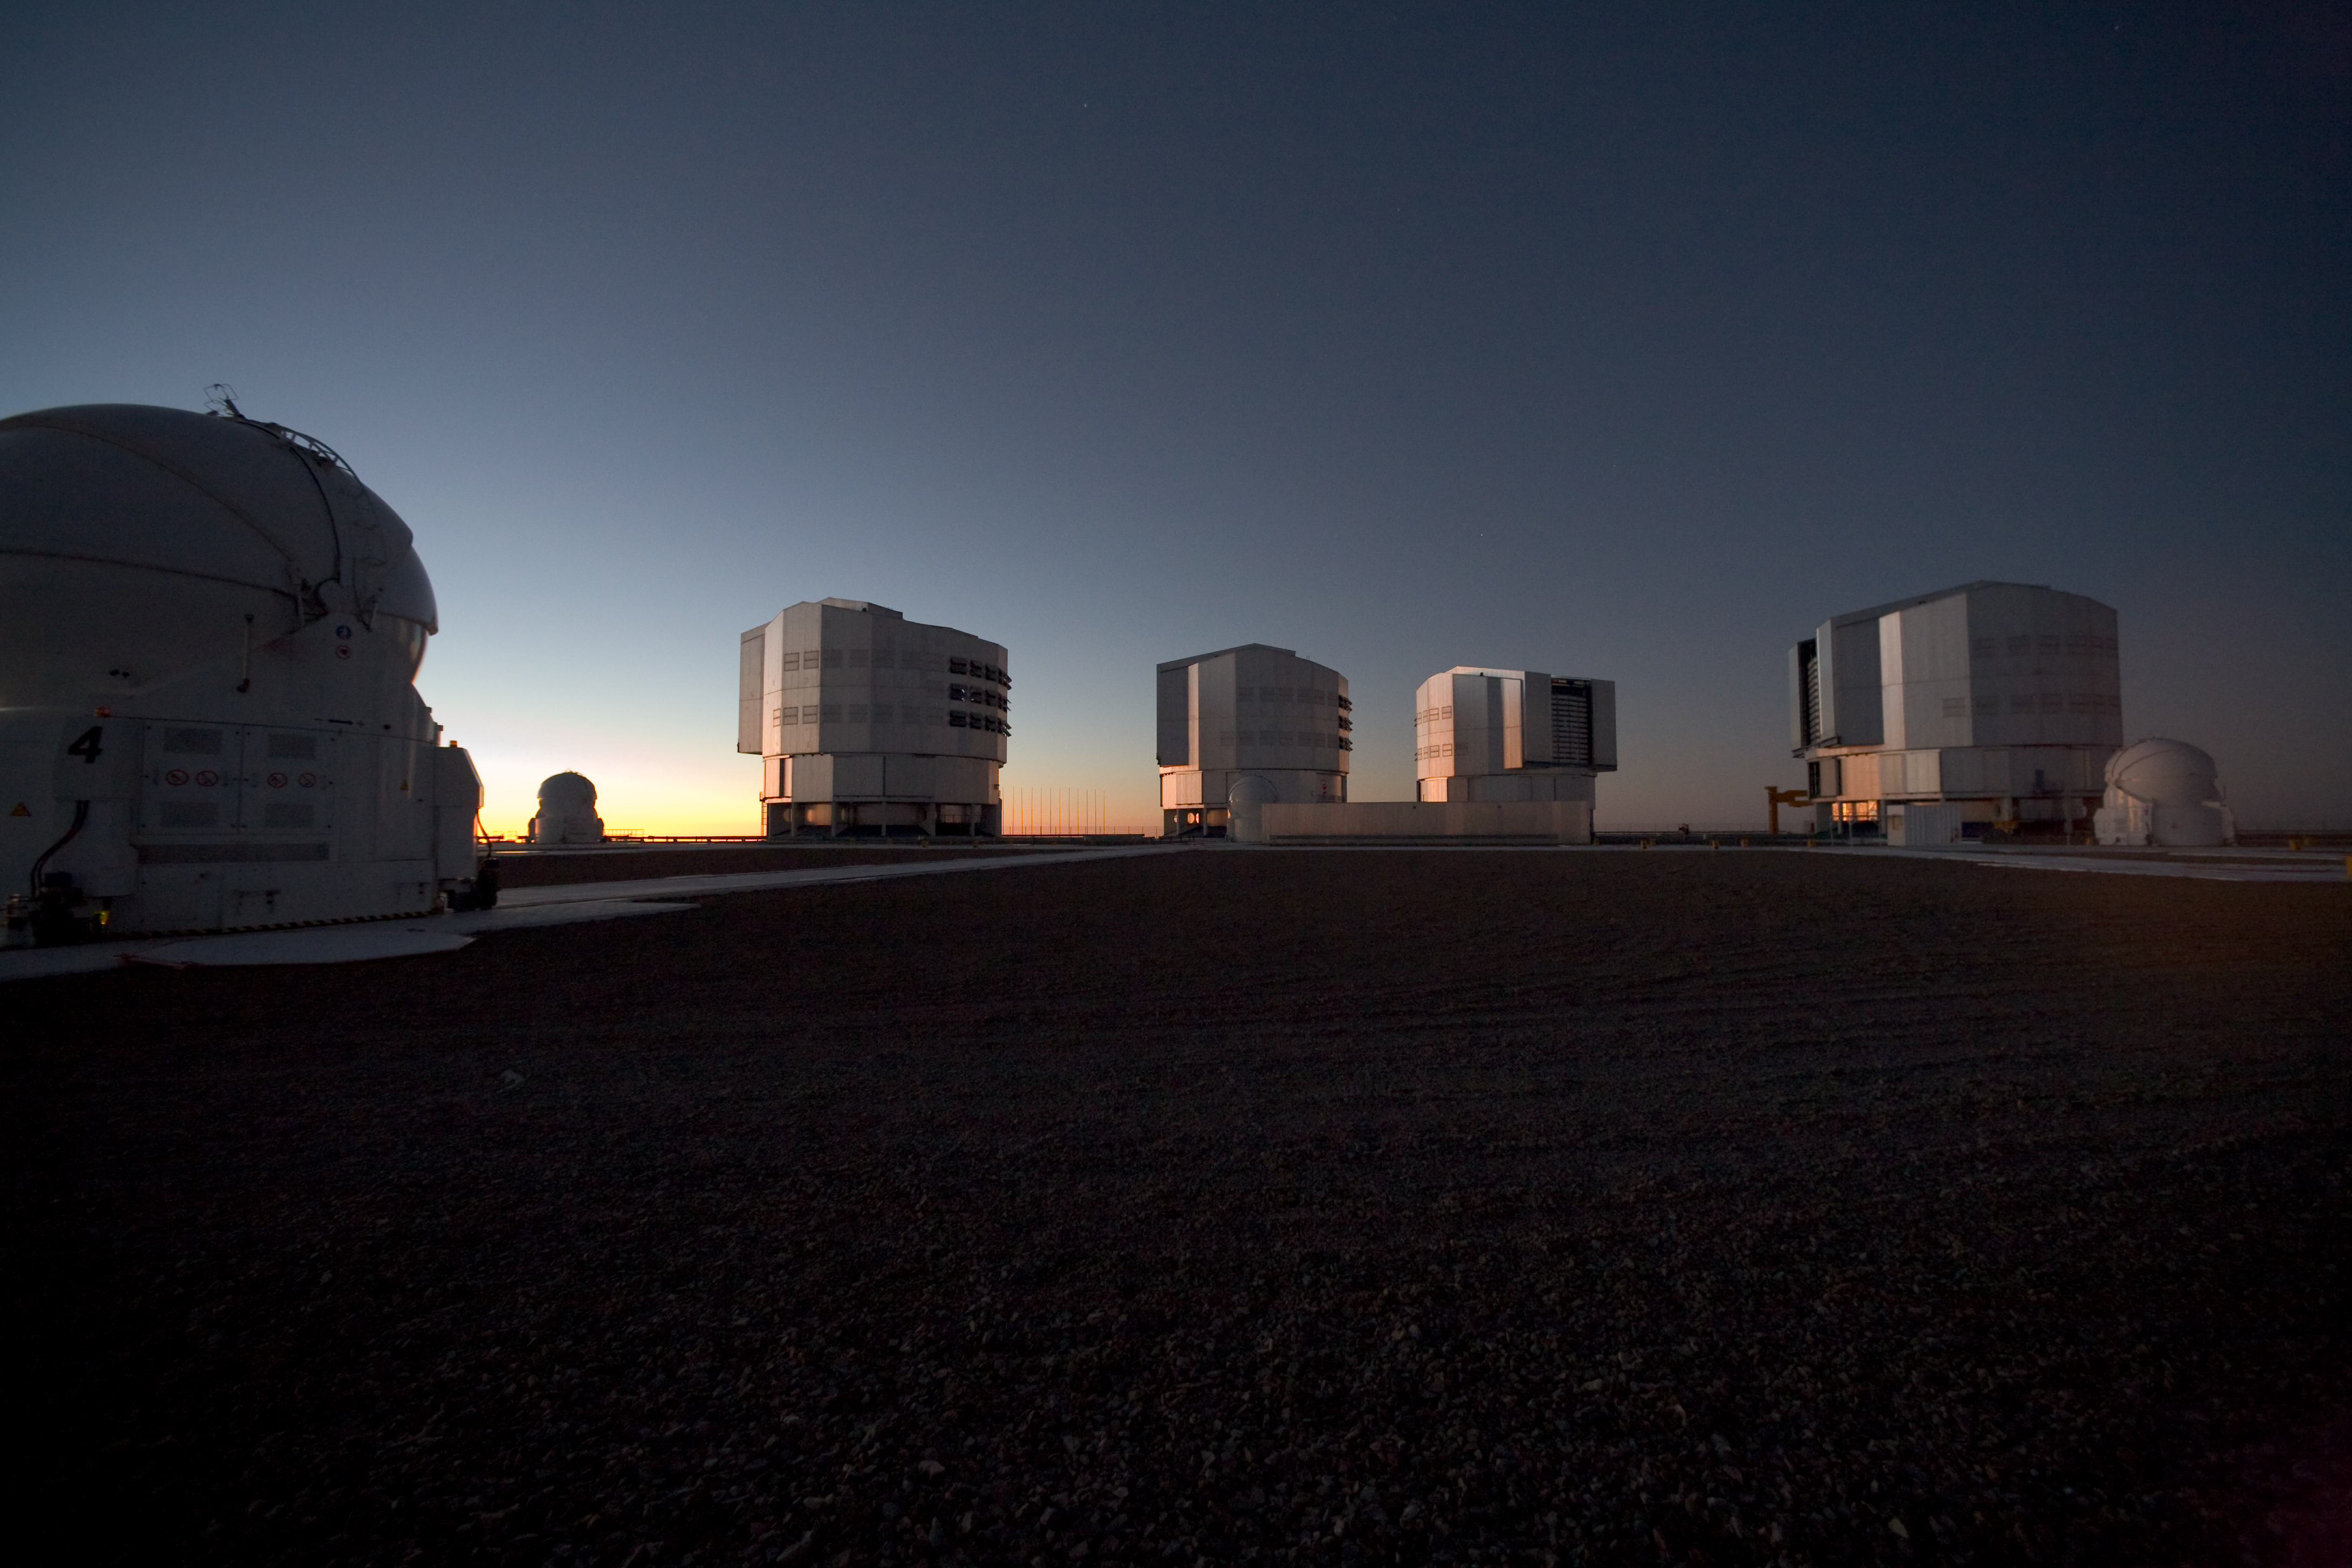

Evening view of Paranal and the VLT

An evening view of the observing platform on Cerro Paranal and the ESO Very Large Telescope (VLT). In the foreground is one of the four 1.8-metre Auxiliary Telescopes (ATs). In the background are the three other ATs, and the four giant 8.2-metre Unit Telescopes (UTs). Image taken in March 2009.

Credit: ESO